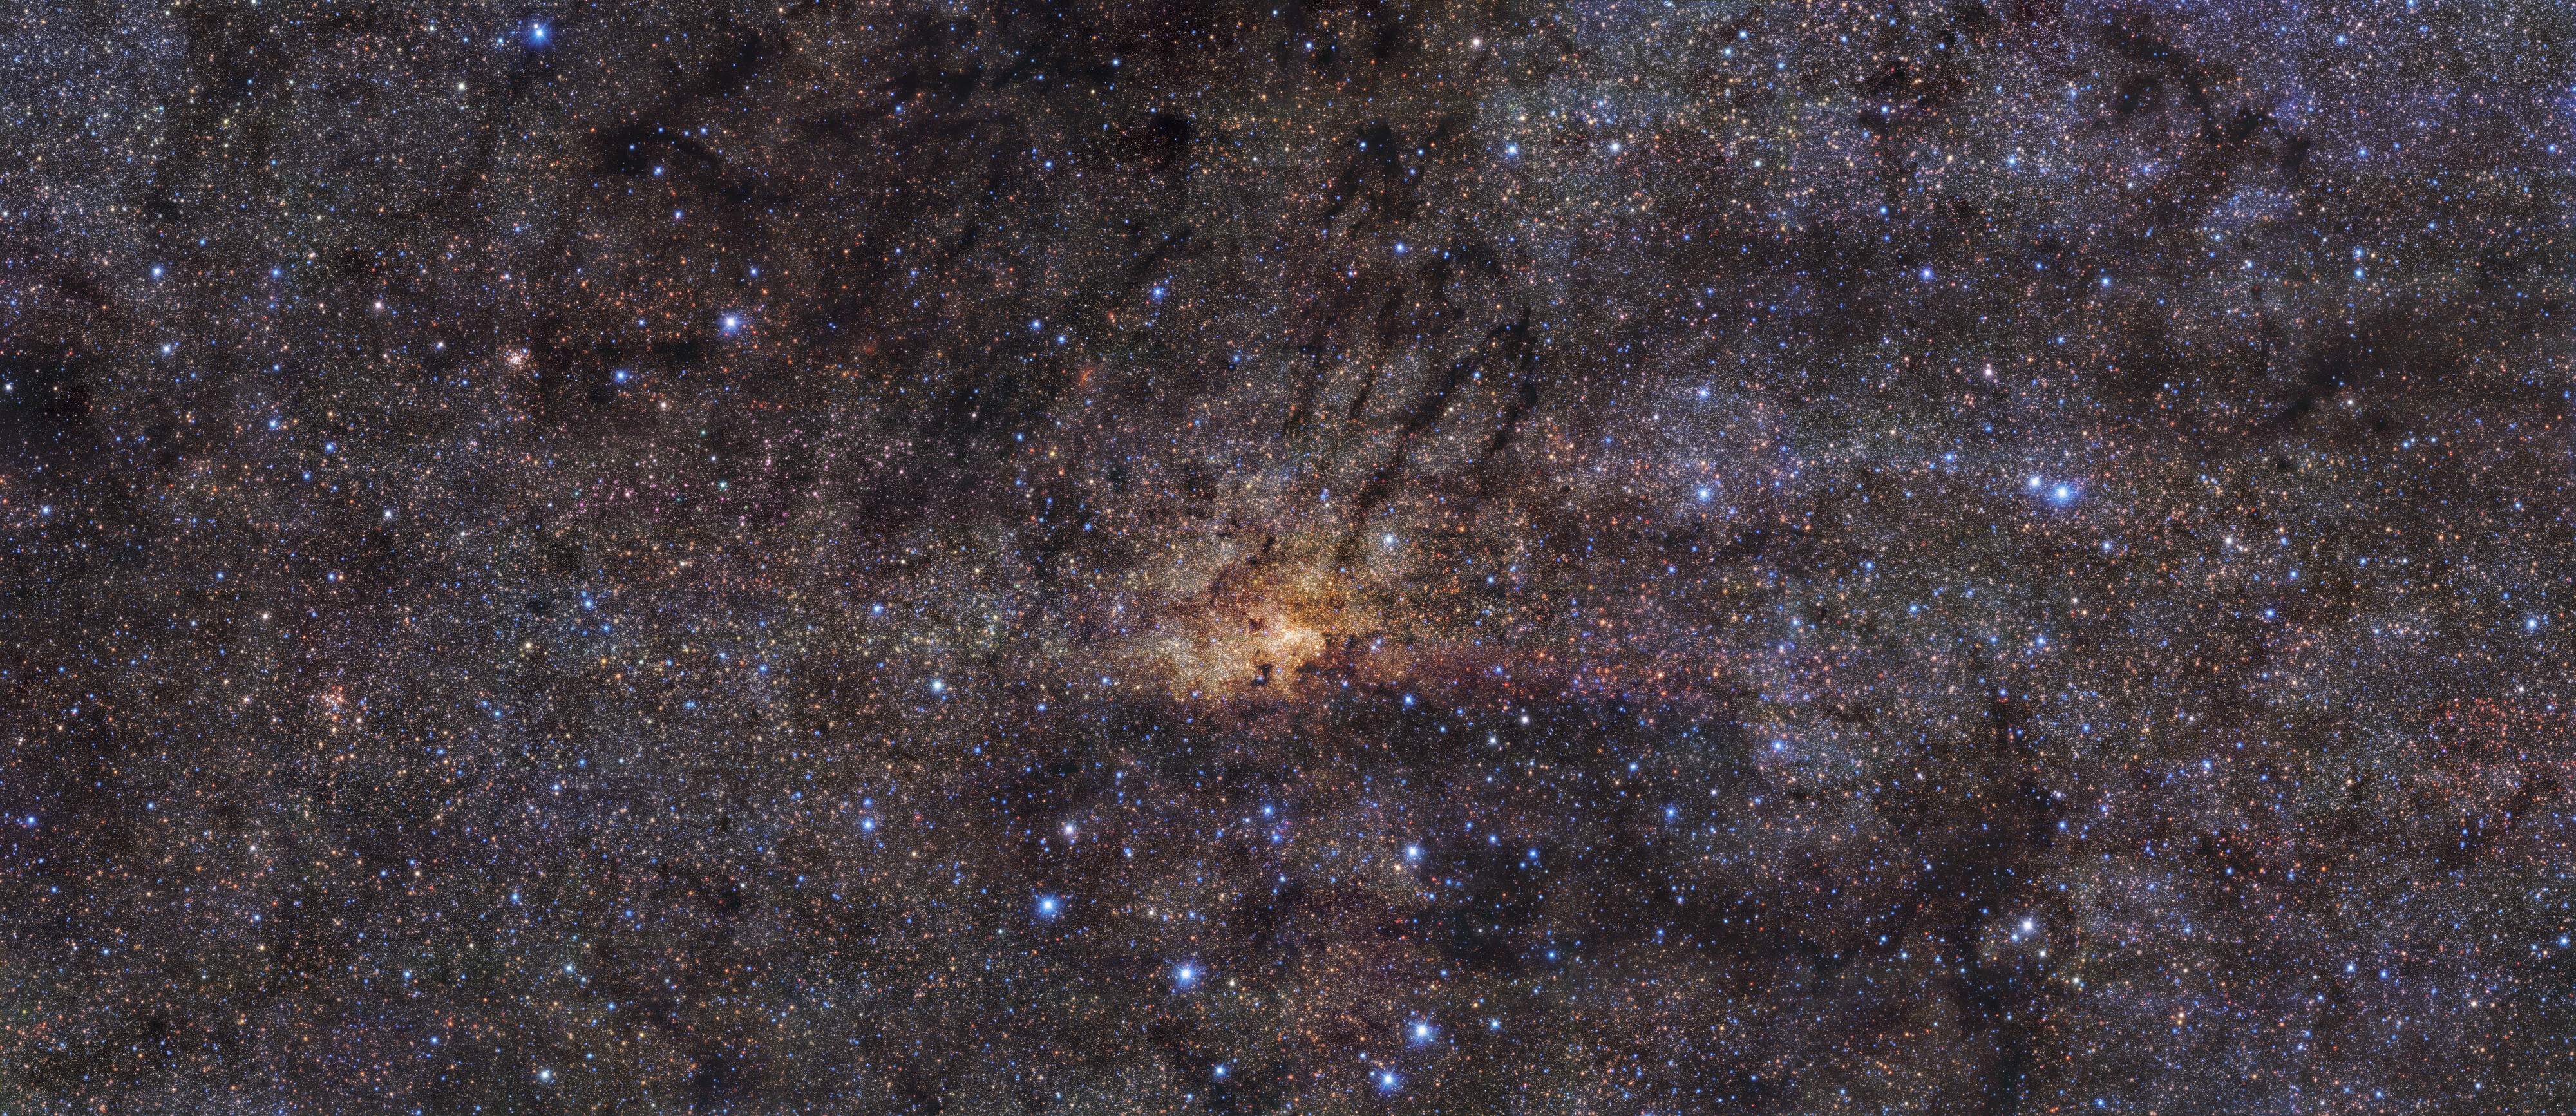

HAWK-I view of the Milky Way’s central region

Taken with the HAWK-I instrument on ESO’s Very Large Telescope in the Chilean Atacama Desert, this stunning image shows the Milky Way’s central region with an angular resolution of 0.2 arcseconds. This means the level of detail picked up by HAWK-I is roughly equivalent to seeing a football (soccer ball) in Zurich from Munich, where ESO’s headquarters are located.

The image combines observations in three different wavelength bands. The team used the broadband filters J (centred at 1250 nanometres, in blue), H (centred at 1635 nanometres, in green), and Ks (centred at 2150 nanometres, in red), to cover the near infrared region of the electromagnetic spectrum. By observing in this range of wavelengths, HAWK-I can peer through the dust, allowing it to see certain stars in the central region of our galaxy that would otherwise be hidden.

Credit: ESO/Nogueras-Lara et al.